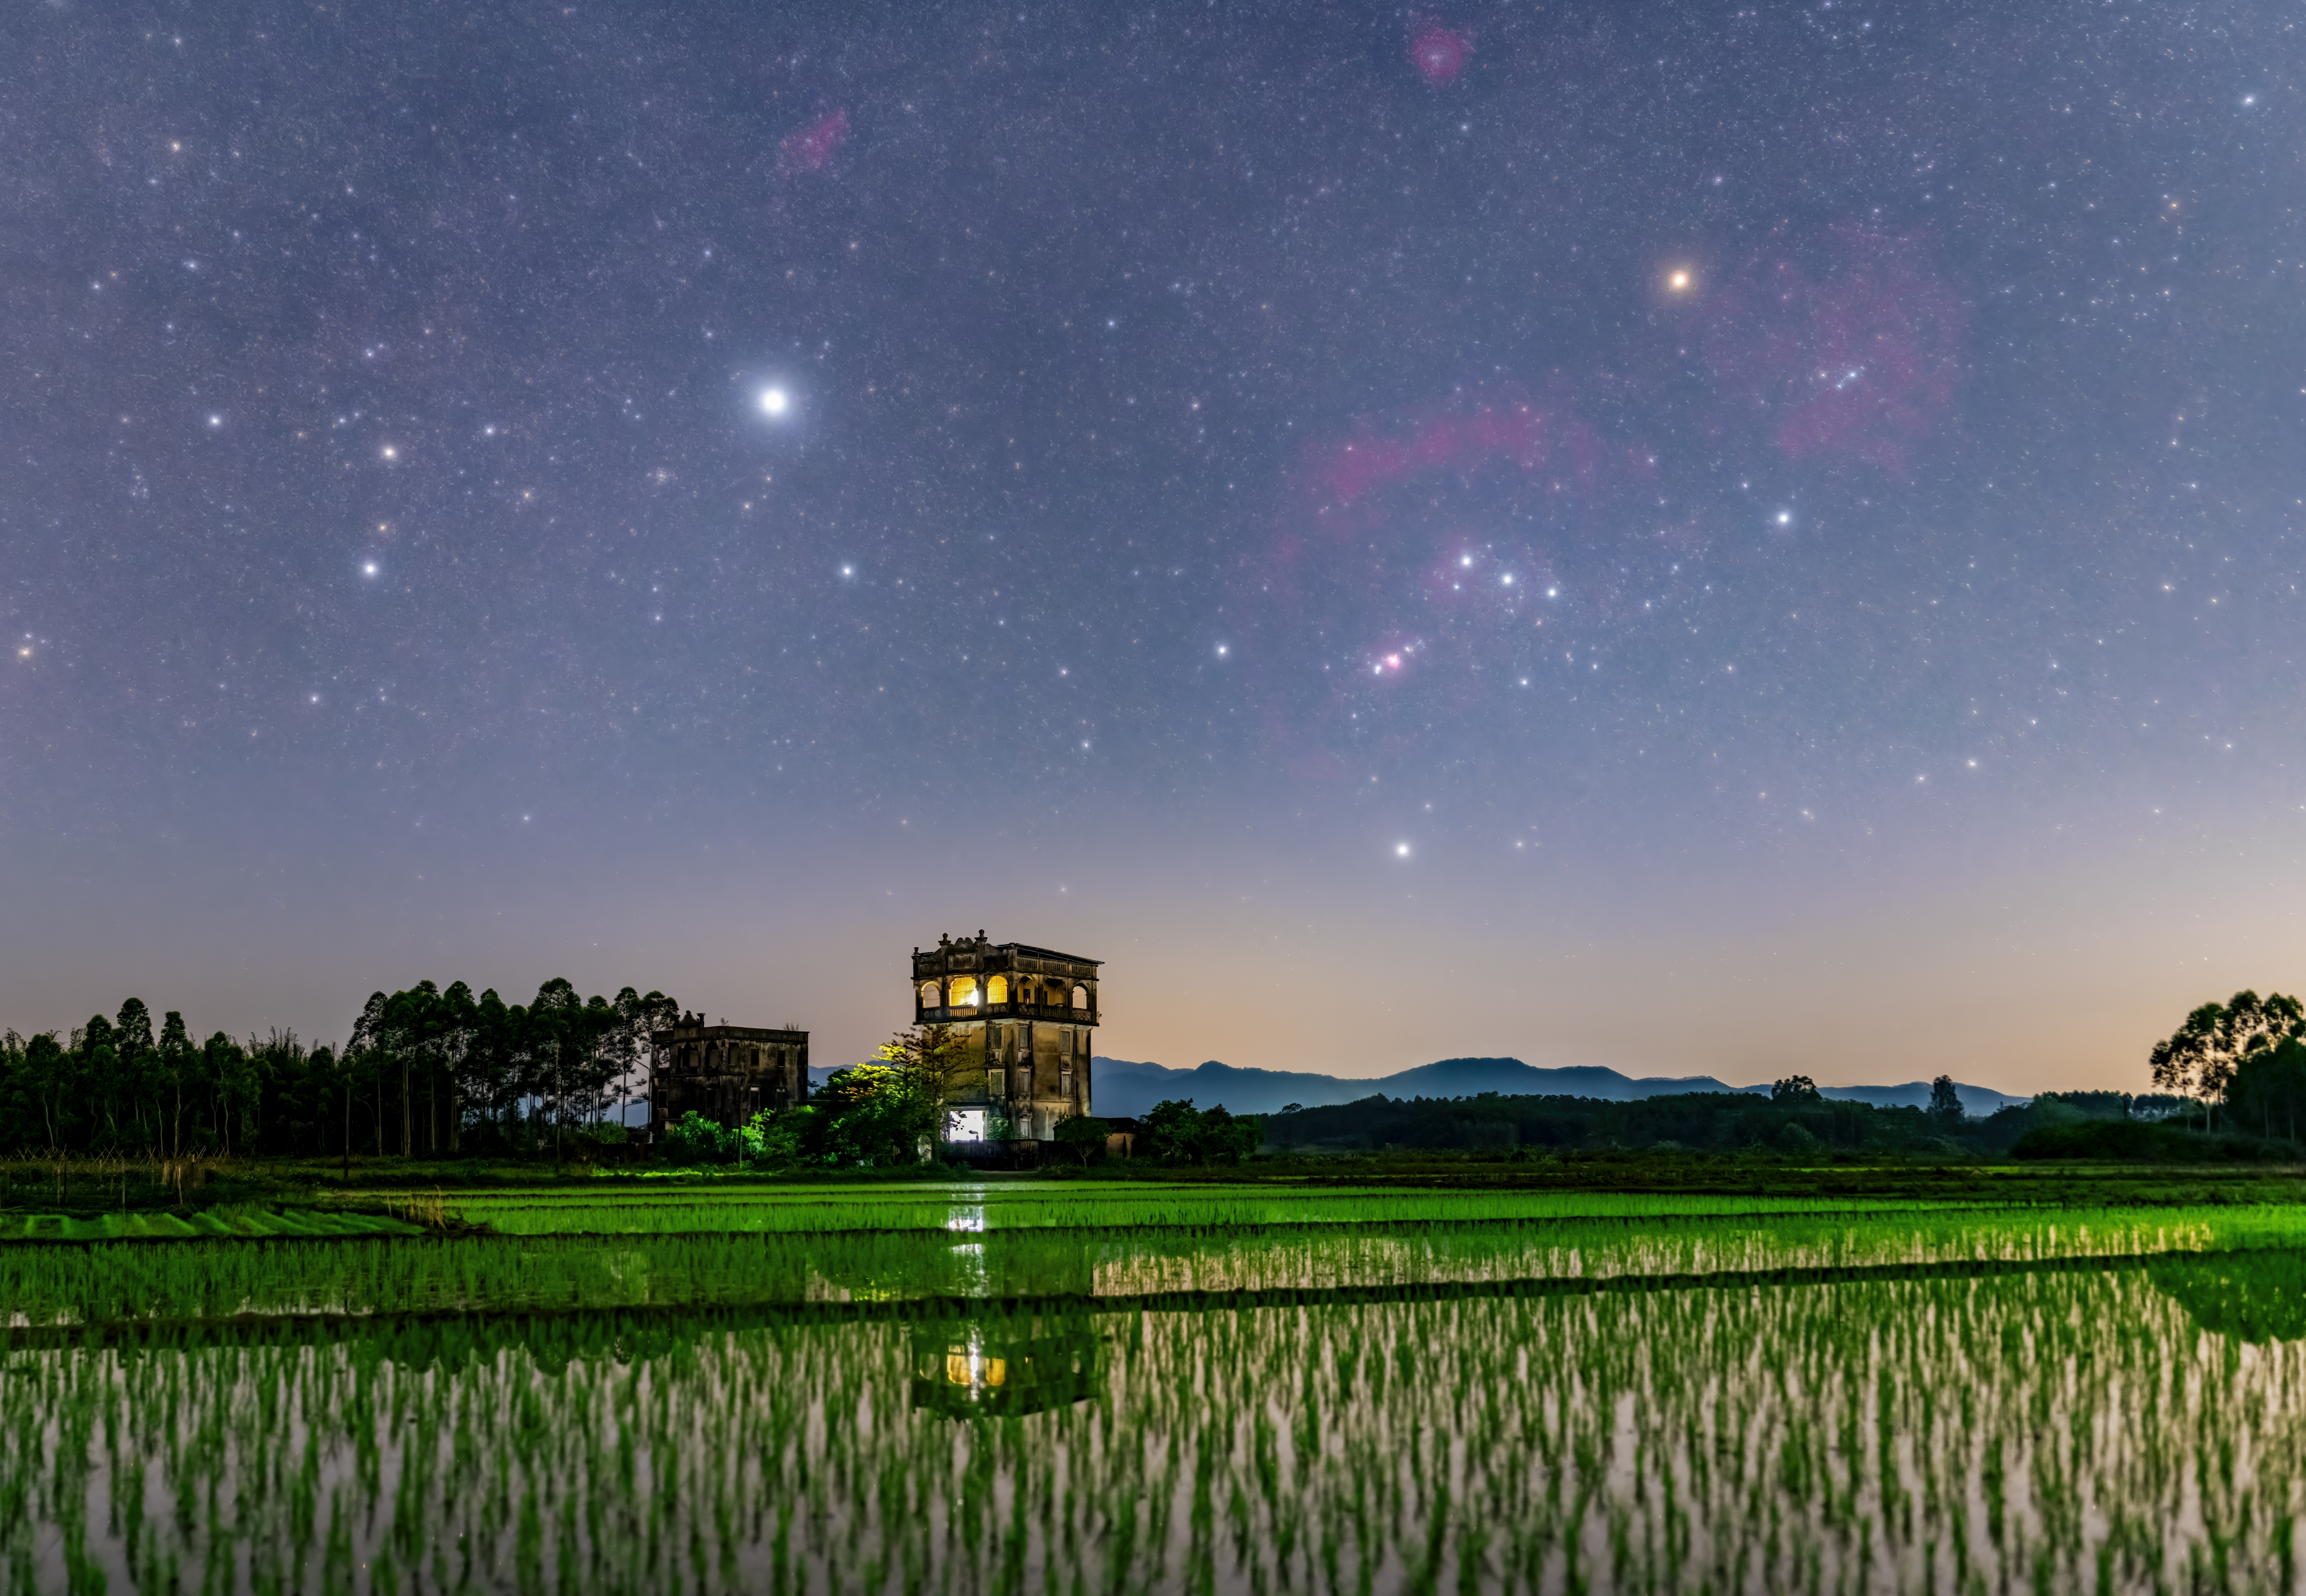

Watchtower and Paddy Fields Under the Starry Sky

Image title: Watchtower and Paddy Fields Under the Starry Sky
Author: Likai Lin
Country: China, Nanjing

This image, taken in April 2022, shows the sky over a plantation field around a century-old watchtower guarding a village in the province of Guangdong, China. Throughout the ages, the sky has been used as a tool for navigation and also as a calendar. By watching the apparent movement of the stars, it is possible to follow the passing of time, thereby understanding the change of the seasons which in turn helps to plan out the best timings of agricultural work.

The most prominent constellations in this image are Orion and Canis Major, the Great Dog. Commonly associated with a giant hunter in Greek mythology, Orion is followed by his hound in the shape of the constellation Canis Major.

In China, the seven bright stars of the constellation Orion are paradoxically called Three Stars (Shen) and this is one of the 28 Lunar Mansions. The Babylonian pre-zodiac, the so-called “Path of the Moon”, had 17 constellations and included Orion (therein named “True Shepherd of the Heavens”). This is not really surprising because, even in the system of the 88 modern constellations, the Moon sometimes stands in the constellation Orion. The modern constellation boundaries were defined in the 1920s in such a way that the area of Orion ends a half degree south of the ecliptic, in order to avoid the Sun entering it. Still, the Moon and the planets do occasionally. Therefore, Orion is part of the Zodiac (a stripe 5 to 10 degrees around the ecliptic), part of the path of the Moon and, of course, also used by many cultural calendars all over the world.

Sirius, the bright star in the left half of the photograph, is the brightest star in the night sky, and has been used by many indigenous cultures to determine their calendars; the Egyptians awaited the Nile flood with Sirius’s heliacal rise, while the Romans connected its reappearance after its invisibility in daylight with the hottest summer time. In Old China, Sirius was considered a single-star asterism called The Wolf. The adjacent area was called The Market for Soldiers and the area in the southern part of Canis Major was imagined as the Bow with an Arrow.

The reddish bright star in the top right corner is Betelgeuse, a red supergiant and one of the largest stars that can be seen with the naked eye. Orion’s Great Nebula below Orion’s Belt should be mentioned, but also the fainter huge red arc that is called Barnard’s Loop is clearly shown in this photograph. This galactic nebula and the circular red nebula around Orion’s not-so-bright head are both parts of star-forming regions, while the red nebula to the upper left of Orion is the Rosette Nebula in the unrecognisable constellation of Monoceros.

Also see image in Zenodo: https://doi.org/10.5281/zenodo.7425219

Credit: Likai Lin/IAU OAE